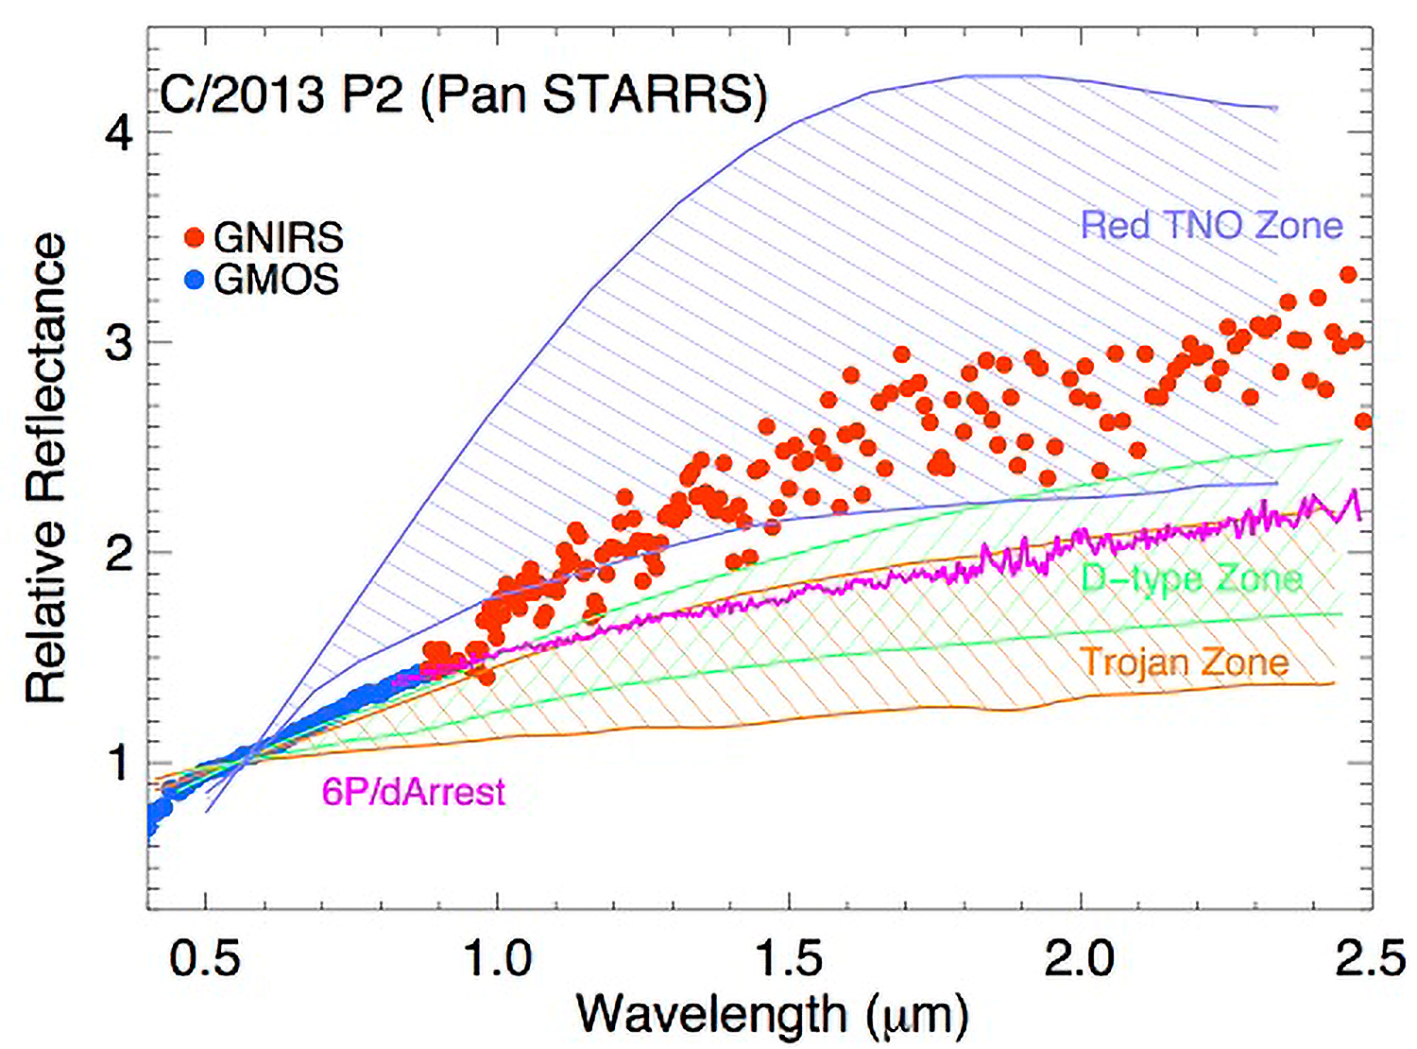

First Surface Observations of Oort Cloud Objects

Spectrum of C/2013 P2 (Pan STARRS) from the visible (blue points) to near infrared (red points) compared to other solar system small bodies: comets (represented by comet 6P/d’Arrest), Trojan asteroids, outer asteroid belt red D-type asteroids, and ultra-red Kuiper belt objects (TNOs). This shows that C/2013 P2 looks very different from other small body surfaces.

Credit: NOIRLab